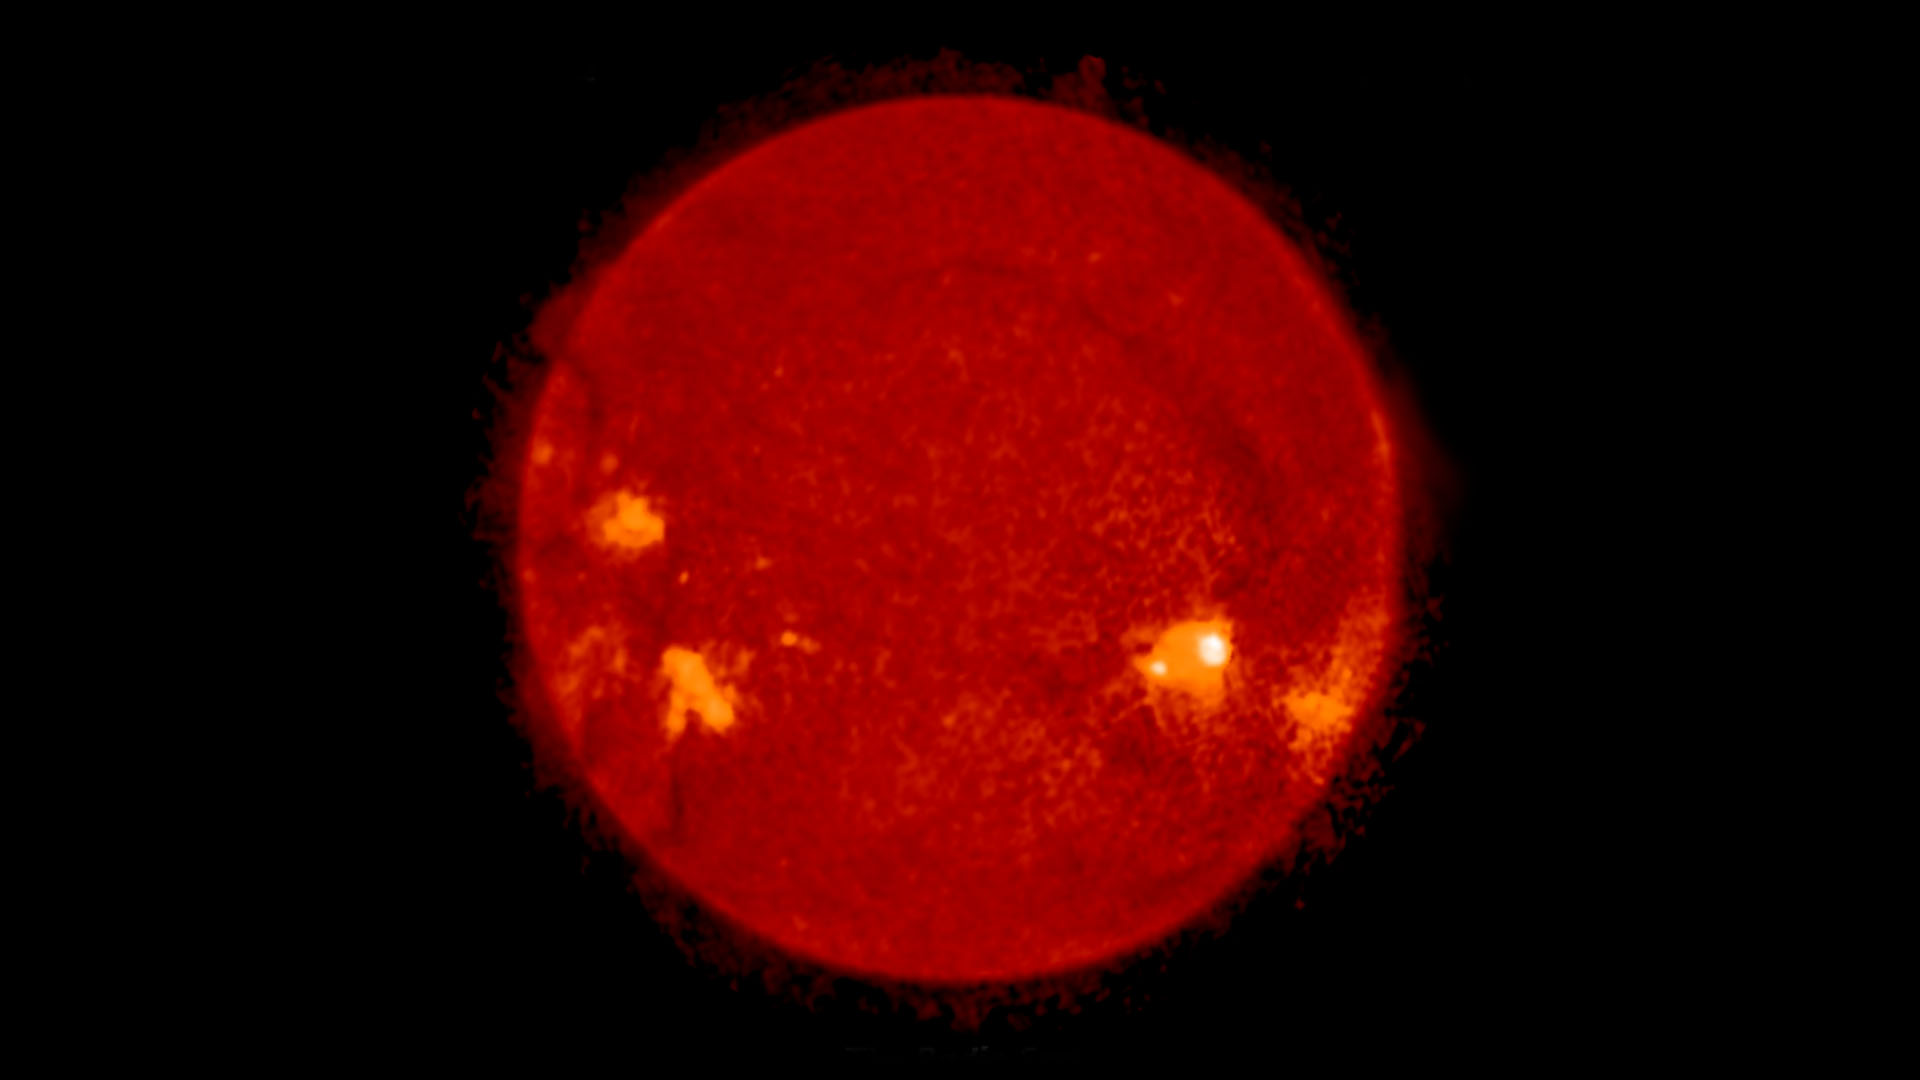

The Radio Sun: 2017 Solar Eclipse

Organohalogen methyl chloride discovered by ALMA around the infant stars in IRAS 16293-2422. These same organic compounds were discovered in the thin atmosphere surrounding 67P/C-G by the Rosetta space probe. Video created 10/02/2017 y Chloride

Credit: NRAO/AUI/NSF